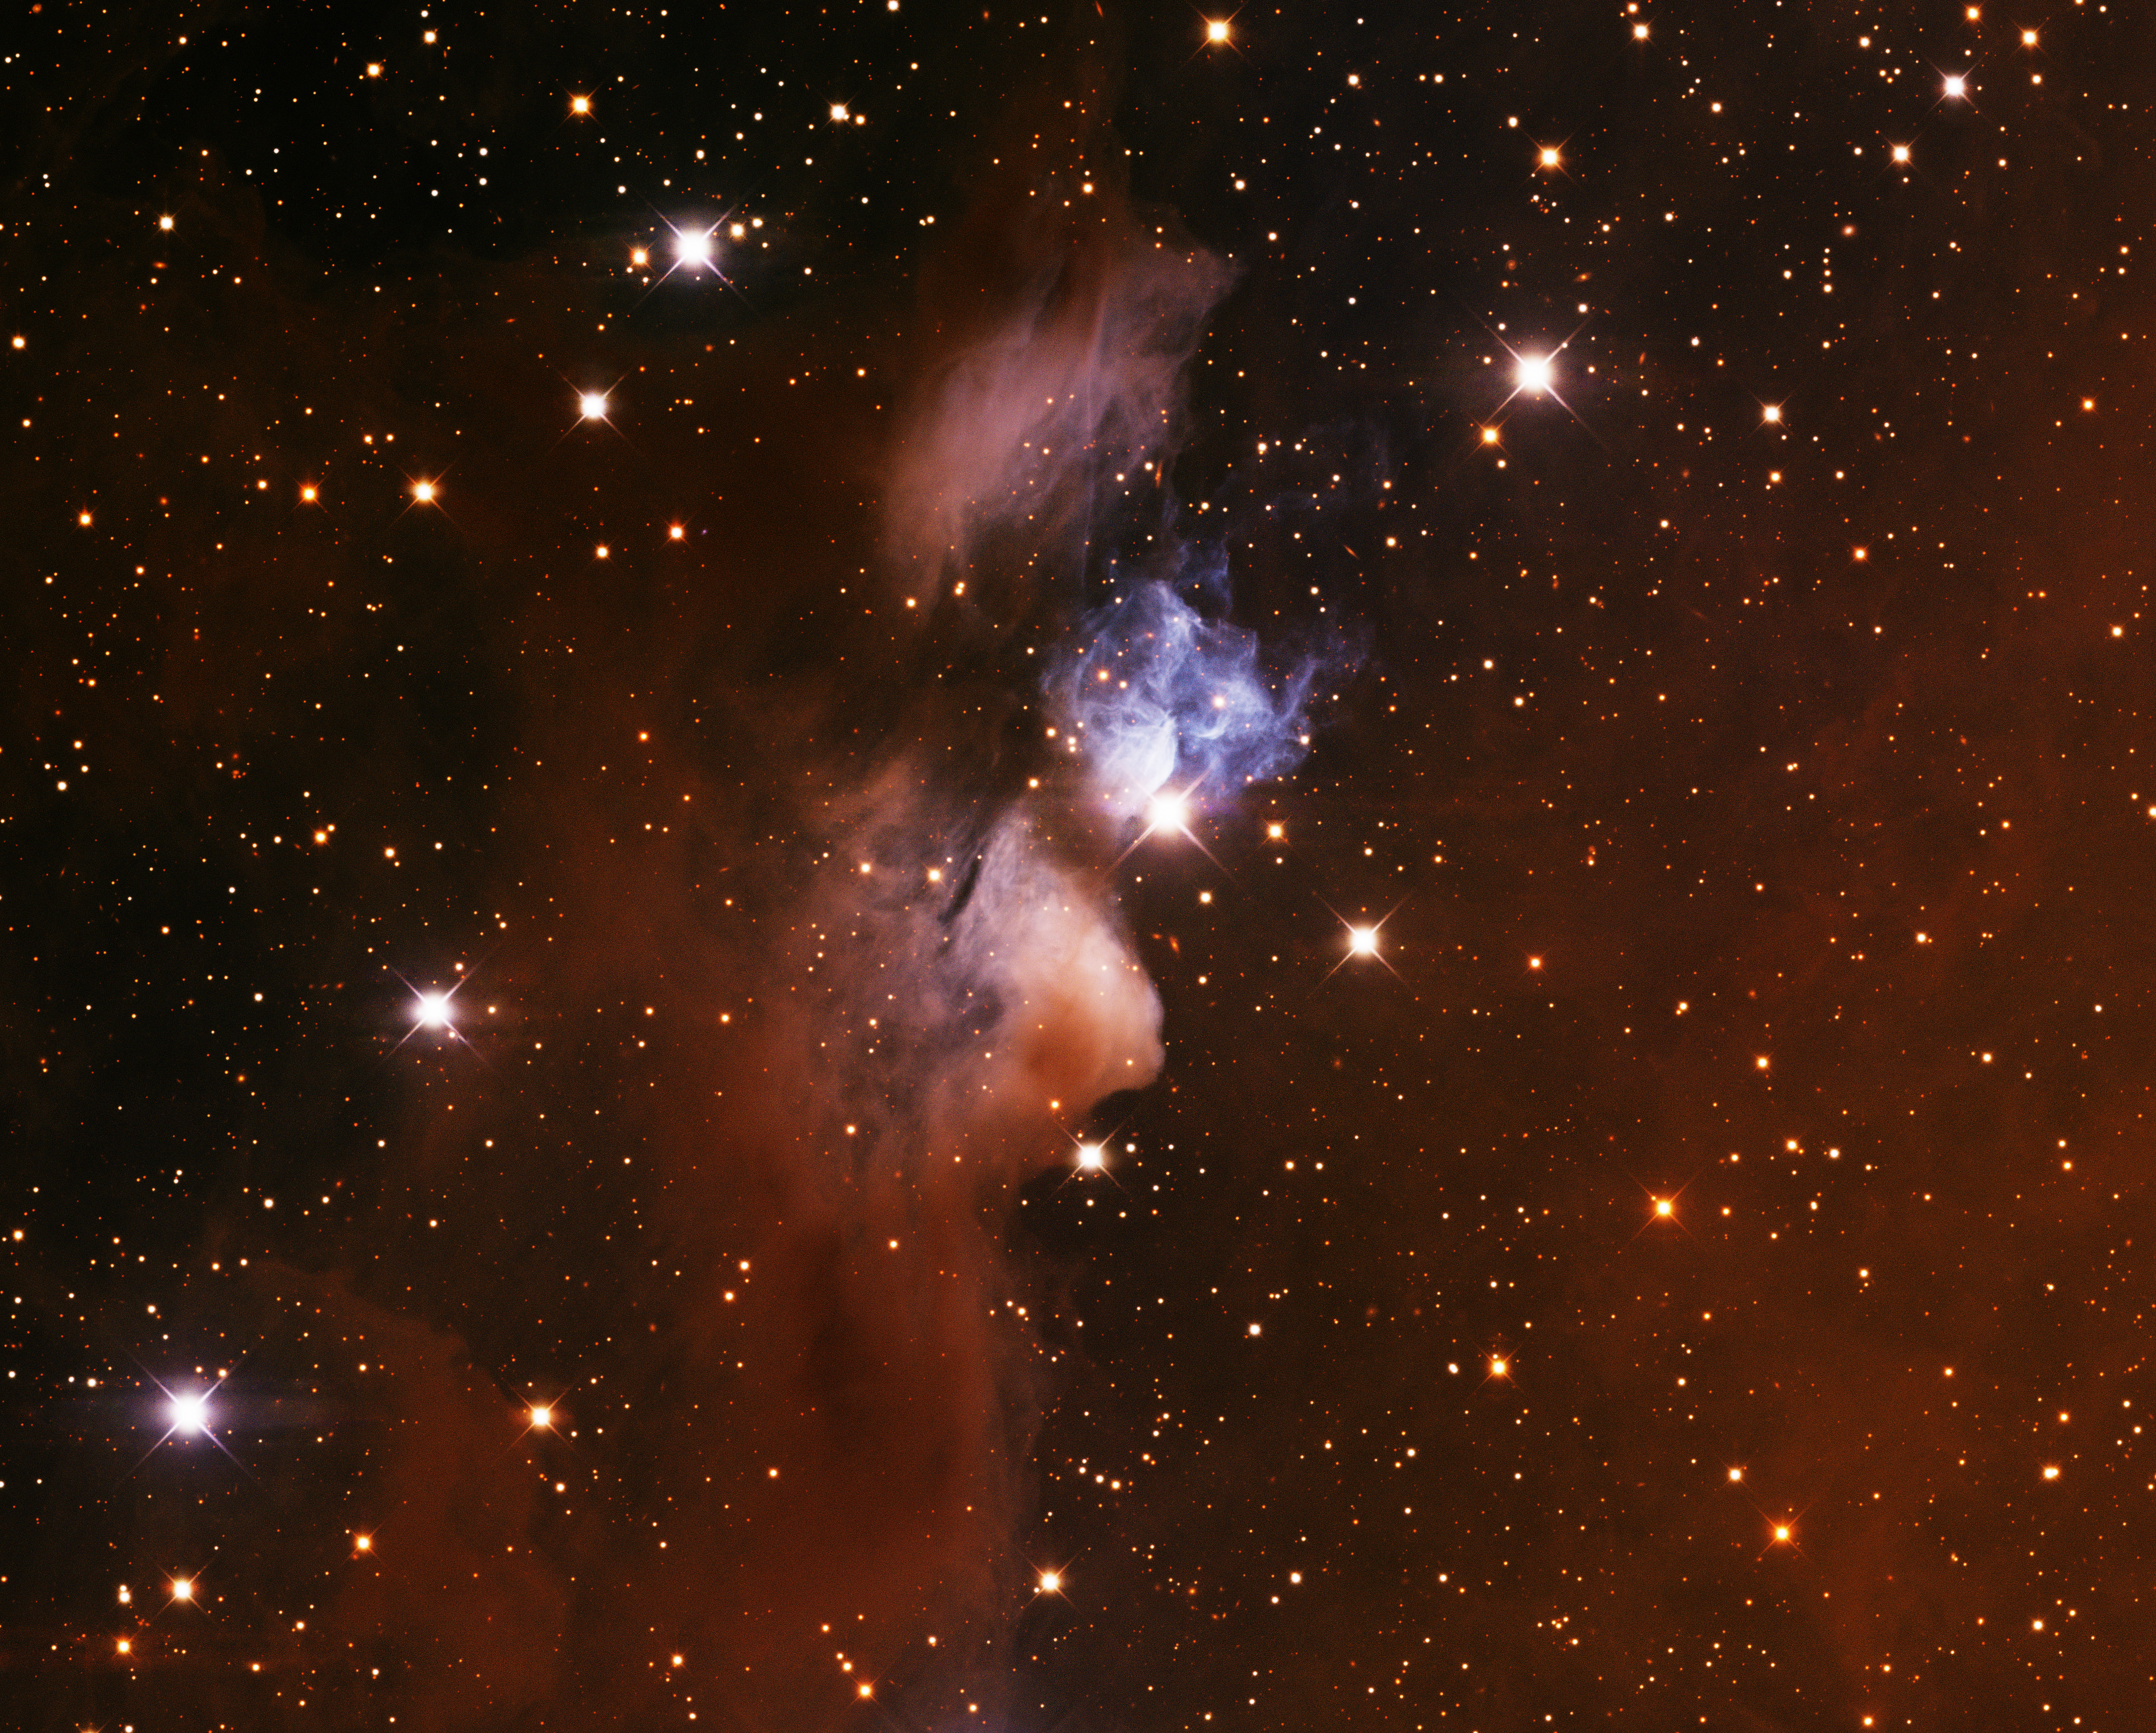

vdB 24, Star XY Per

This image was obtained with the wide-field view of the Mosaic camera on the Mayall 4-meter telescope at Kitt Peak National Observatory. vdB 24 is a reflection nebula in the constellation of Perseus. It is illuminated by the luminous and variable star 'XY Per', which is the bright star just below the blue nebulosity near the center of the image. vdB 24 is embedded in a larger dark nebula called LDN 1442, which can be seen as the brownish gas surrounding it. The image was generated with observations in the B (blue), V (green) and I (red). In this image, North is down and East is to the right.

Credit: T.A. Rector (University of Alaska Anchorage) and H. Schweiker (WIYN and NOIRLab/NSF/AURA)